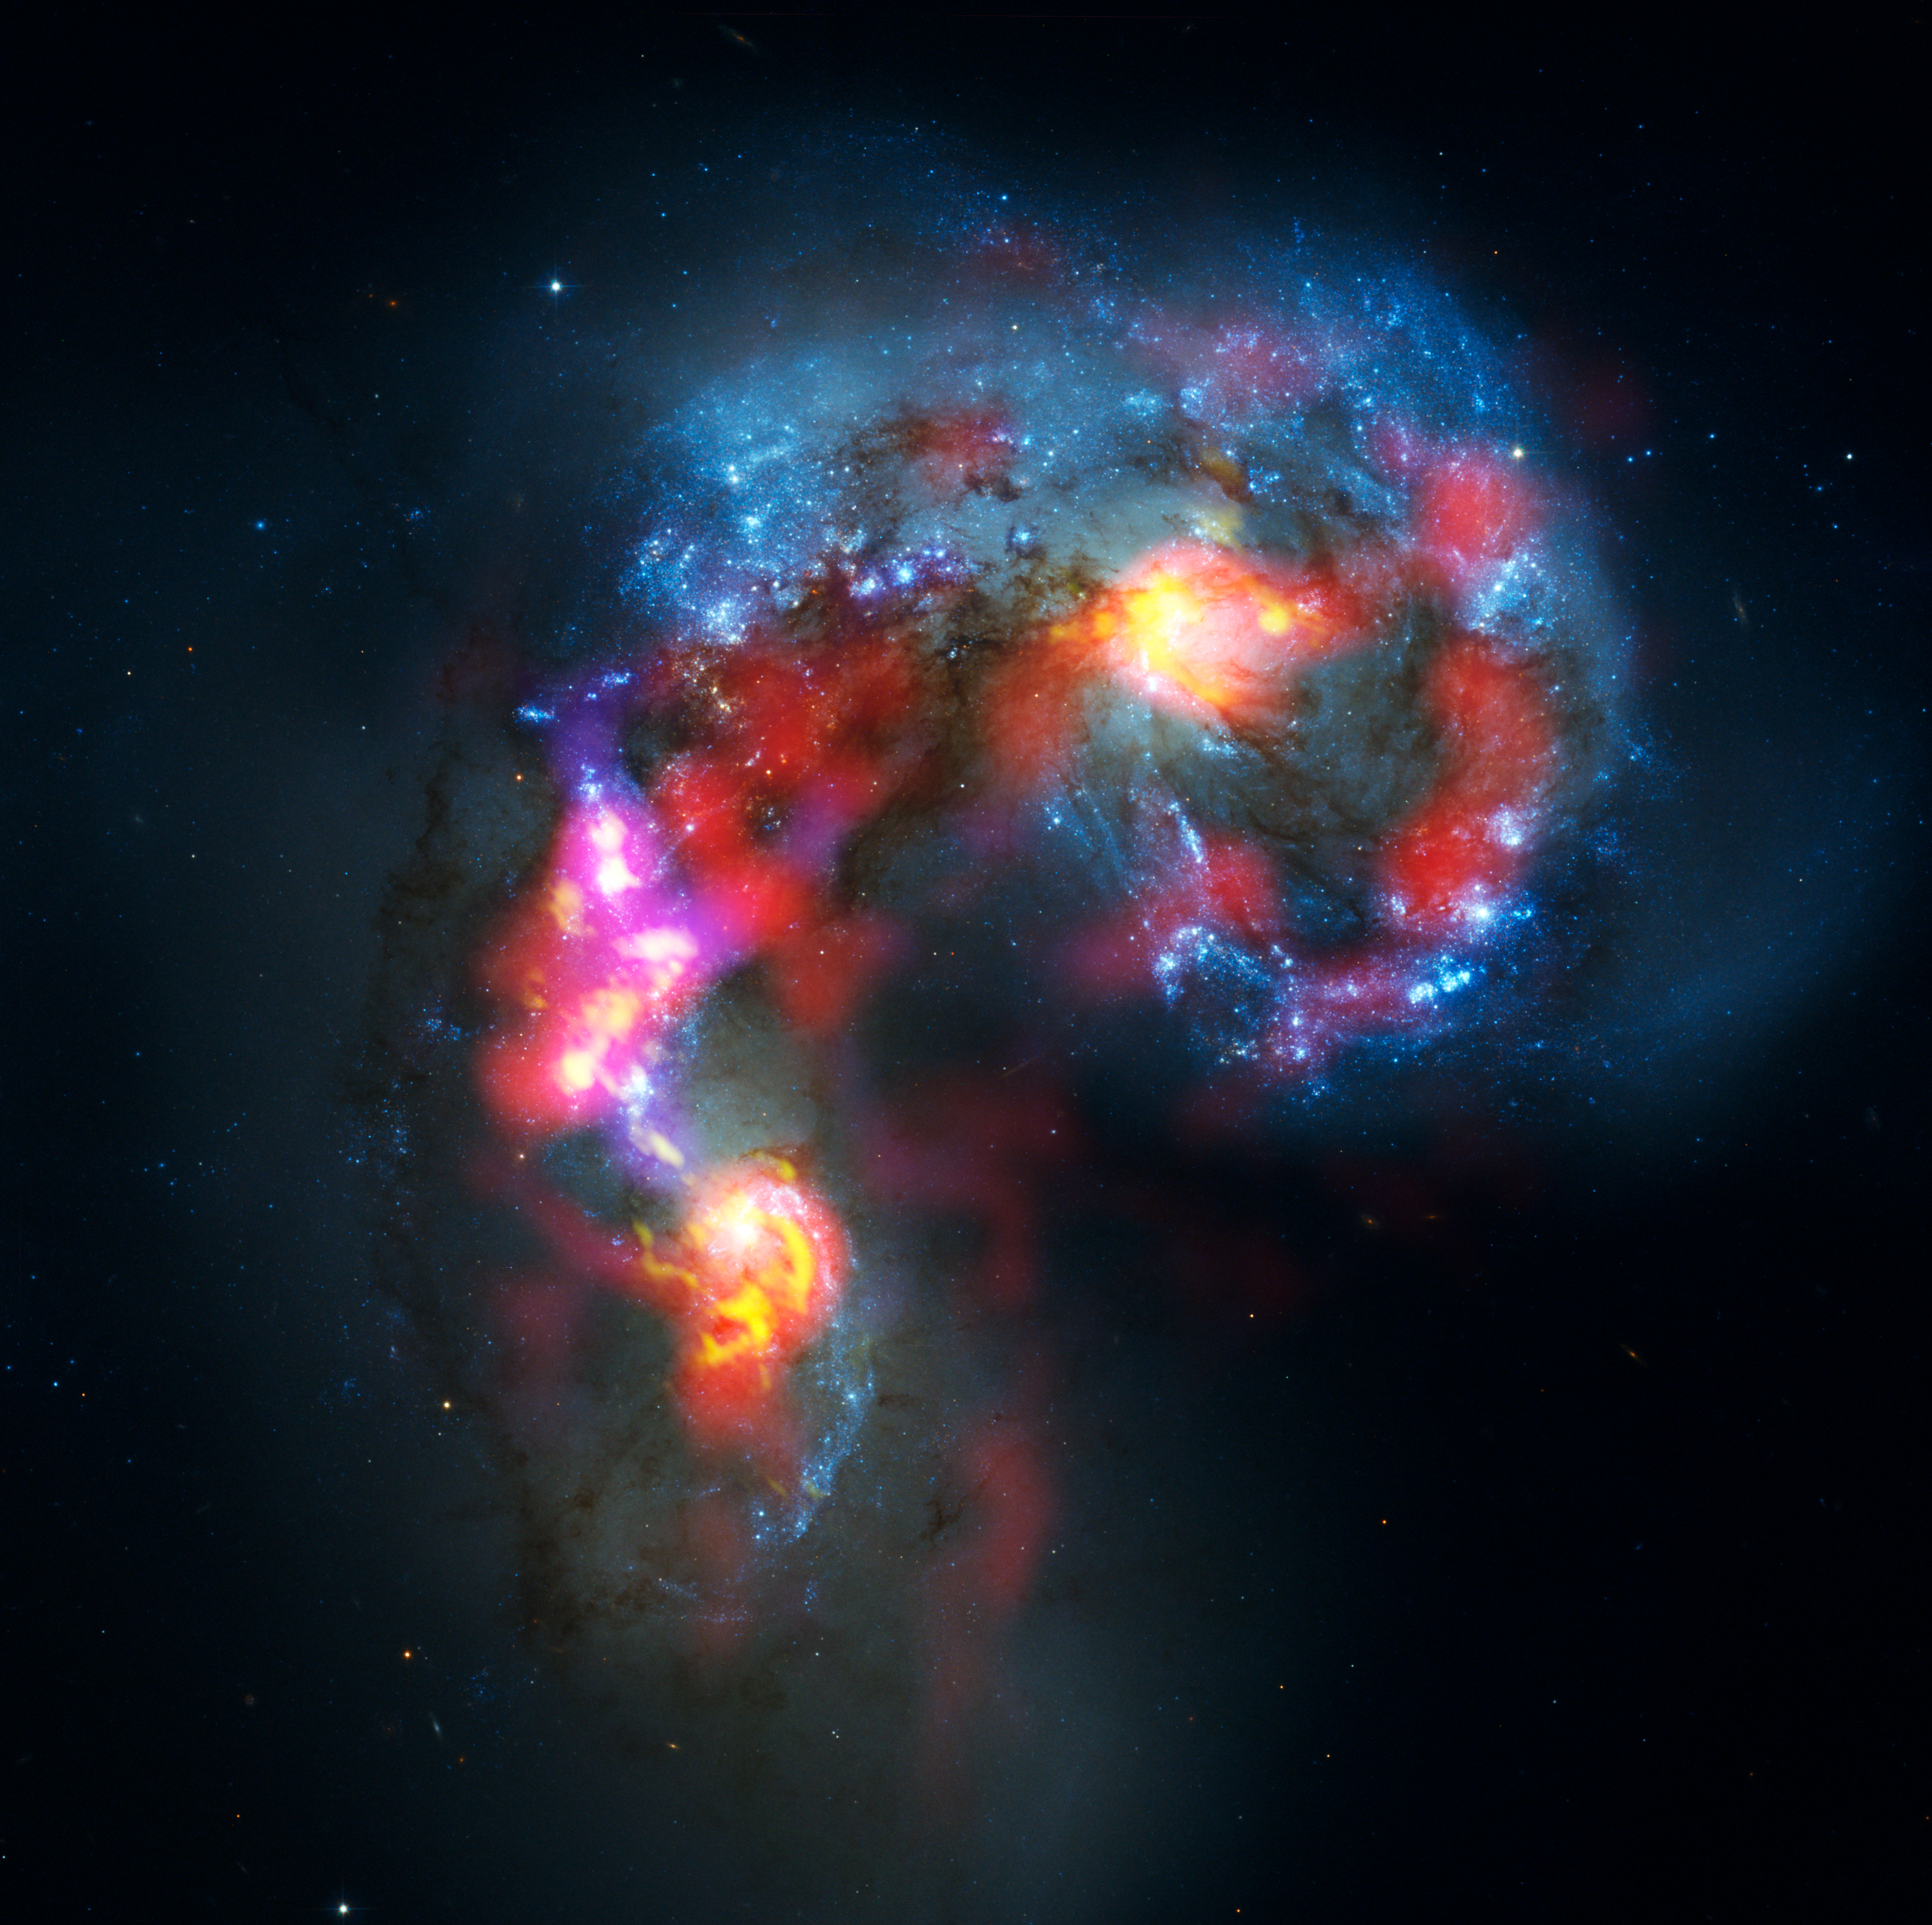

Antennae Galaxies composite of ALMA and Hubble observations

The Antennae Galaxies (also known as NGC 4038 and 4039) are a pair of distorted colliding spiral galaxies about 70 million light-years away, in the constellation of Corvus (The Crow). This view combines ALMA observations, made in two different wavelength ranges during the observatory’s early testing phase, with visible-light observations from the NASA/ESA Hubble Space Telescope.

The Hubble image is the sharpest view of this object ever taken and serves as the ultimate benchmark in terms of resolution. ALMA observes at much longer wavelengths which makes it much harder to obtain comparably sharp images. However, when the full ALMA array is completed its vision will be up to ten times sharper than Hubble.

Most of the ALMA test observations used to create this image were made using only twelve antennas working together — far fewer than will be used for the first science observations — and much closer together as well. Both of these factors make the new image just a taster of what is to come. As the observatory grows, the sharpness, speed, and quality of its observations will increase dramatically as more antennas become available and the array grows in size. This is nevertheless the best submillimetre-wavelength image ever taken of the Antennae Galaxies and opens a new window on the submillimetre Universe.

While visible light — shown here mainly in blue — reveals the newborn stars in the galaxies, ALMA’s view shows us something that cannot be seen at those wavelengths: the clouds of dense cold gas from which new stars form. The ALMA observations — shown here in red, pink and yellow — were made at specific wavelengths of millimetre and submillimetre light (ALMA bands 3 and 7), tuned to detect carbon monoxide molecules in the otherwise invisible hydrogen clouds, where new stars are forming.

Massive concentrations of gas are found not only in the hearts of the two galaxies but also in the chaotic region where they are colliding. Here, the total amount of gas is billions of times the mass of the Sun — a rich reservoir of material for future generations of stars. Observations like these will be vital in helping us understand how galaxy collisions can trigger the birth of new stars. This is just one example of how ALMA reveals parts of the Universe that cannot be seen with visible-light and infrared telescopes.

#L

Credit: ALMA (ESO/NAOJ/NRAO). Visible light image: the NASA/ESA Hubble Space Telescope